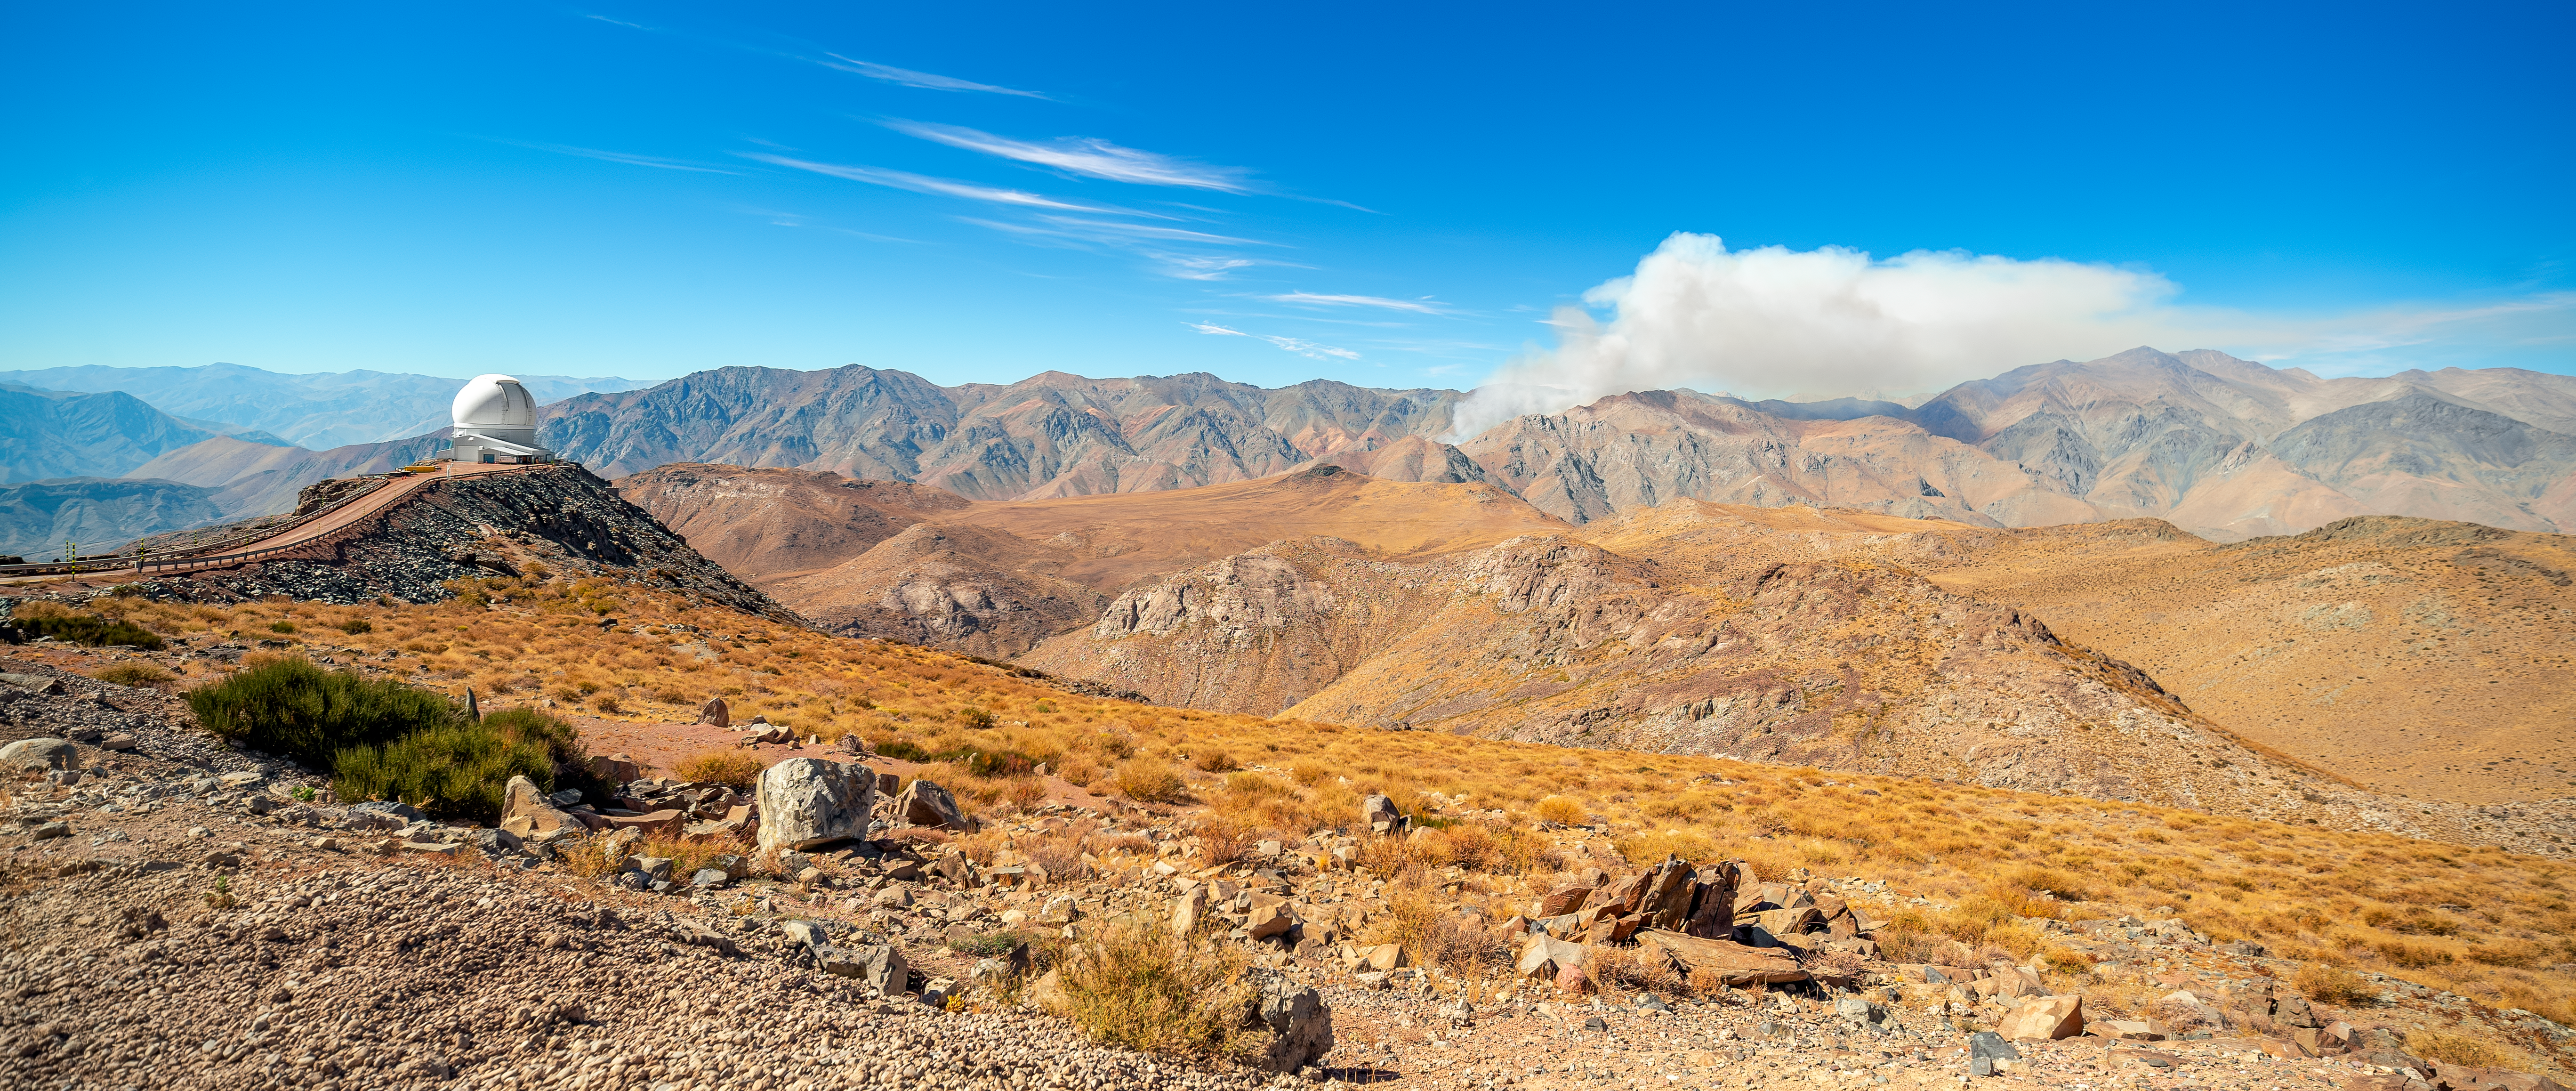

Fire Near Cerro Pachón

A wildfire burns near Cerro Pachón in Chile, sending smoke into the sky above the SOAR Telescope.

Credit: NOIRLab/NSF/AURA/P. Horálek